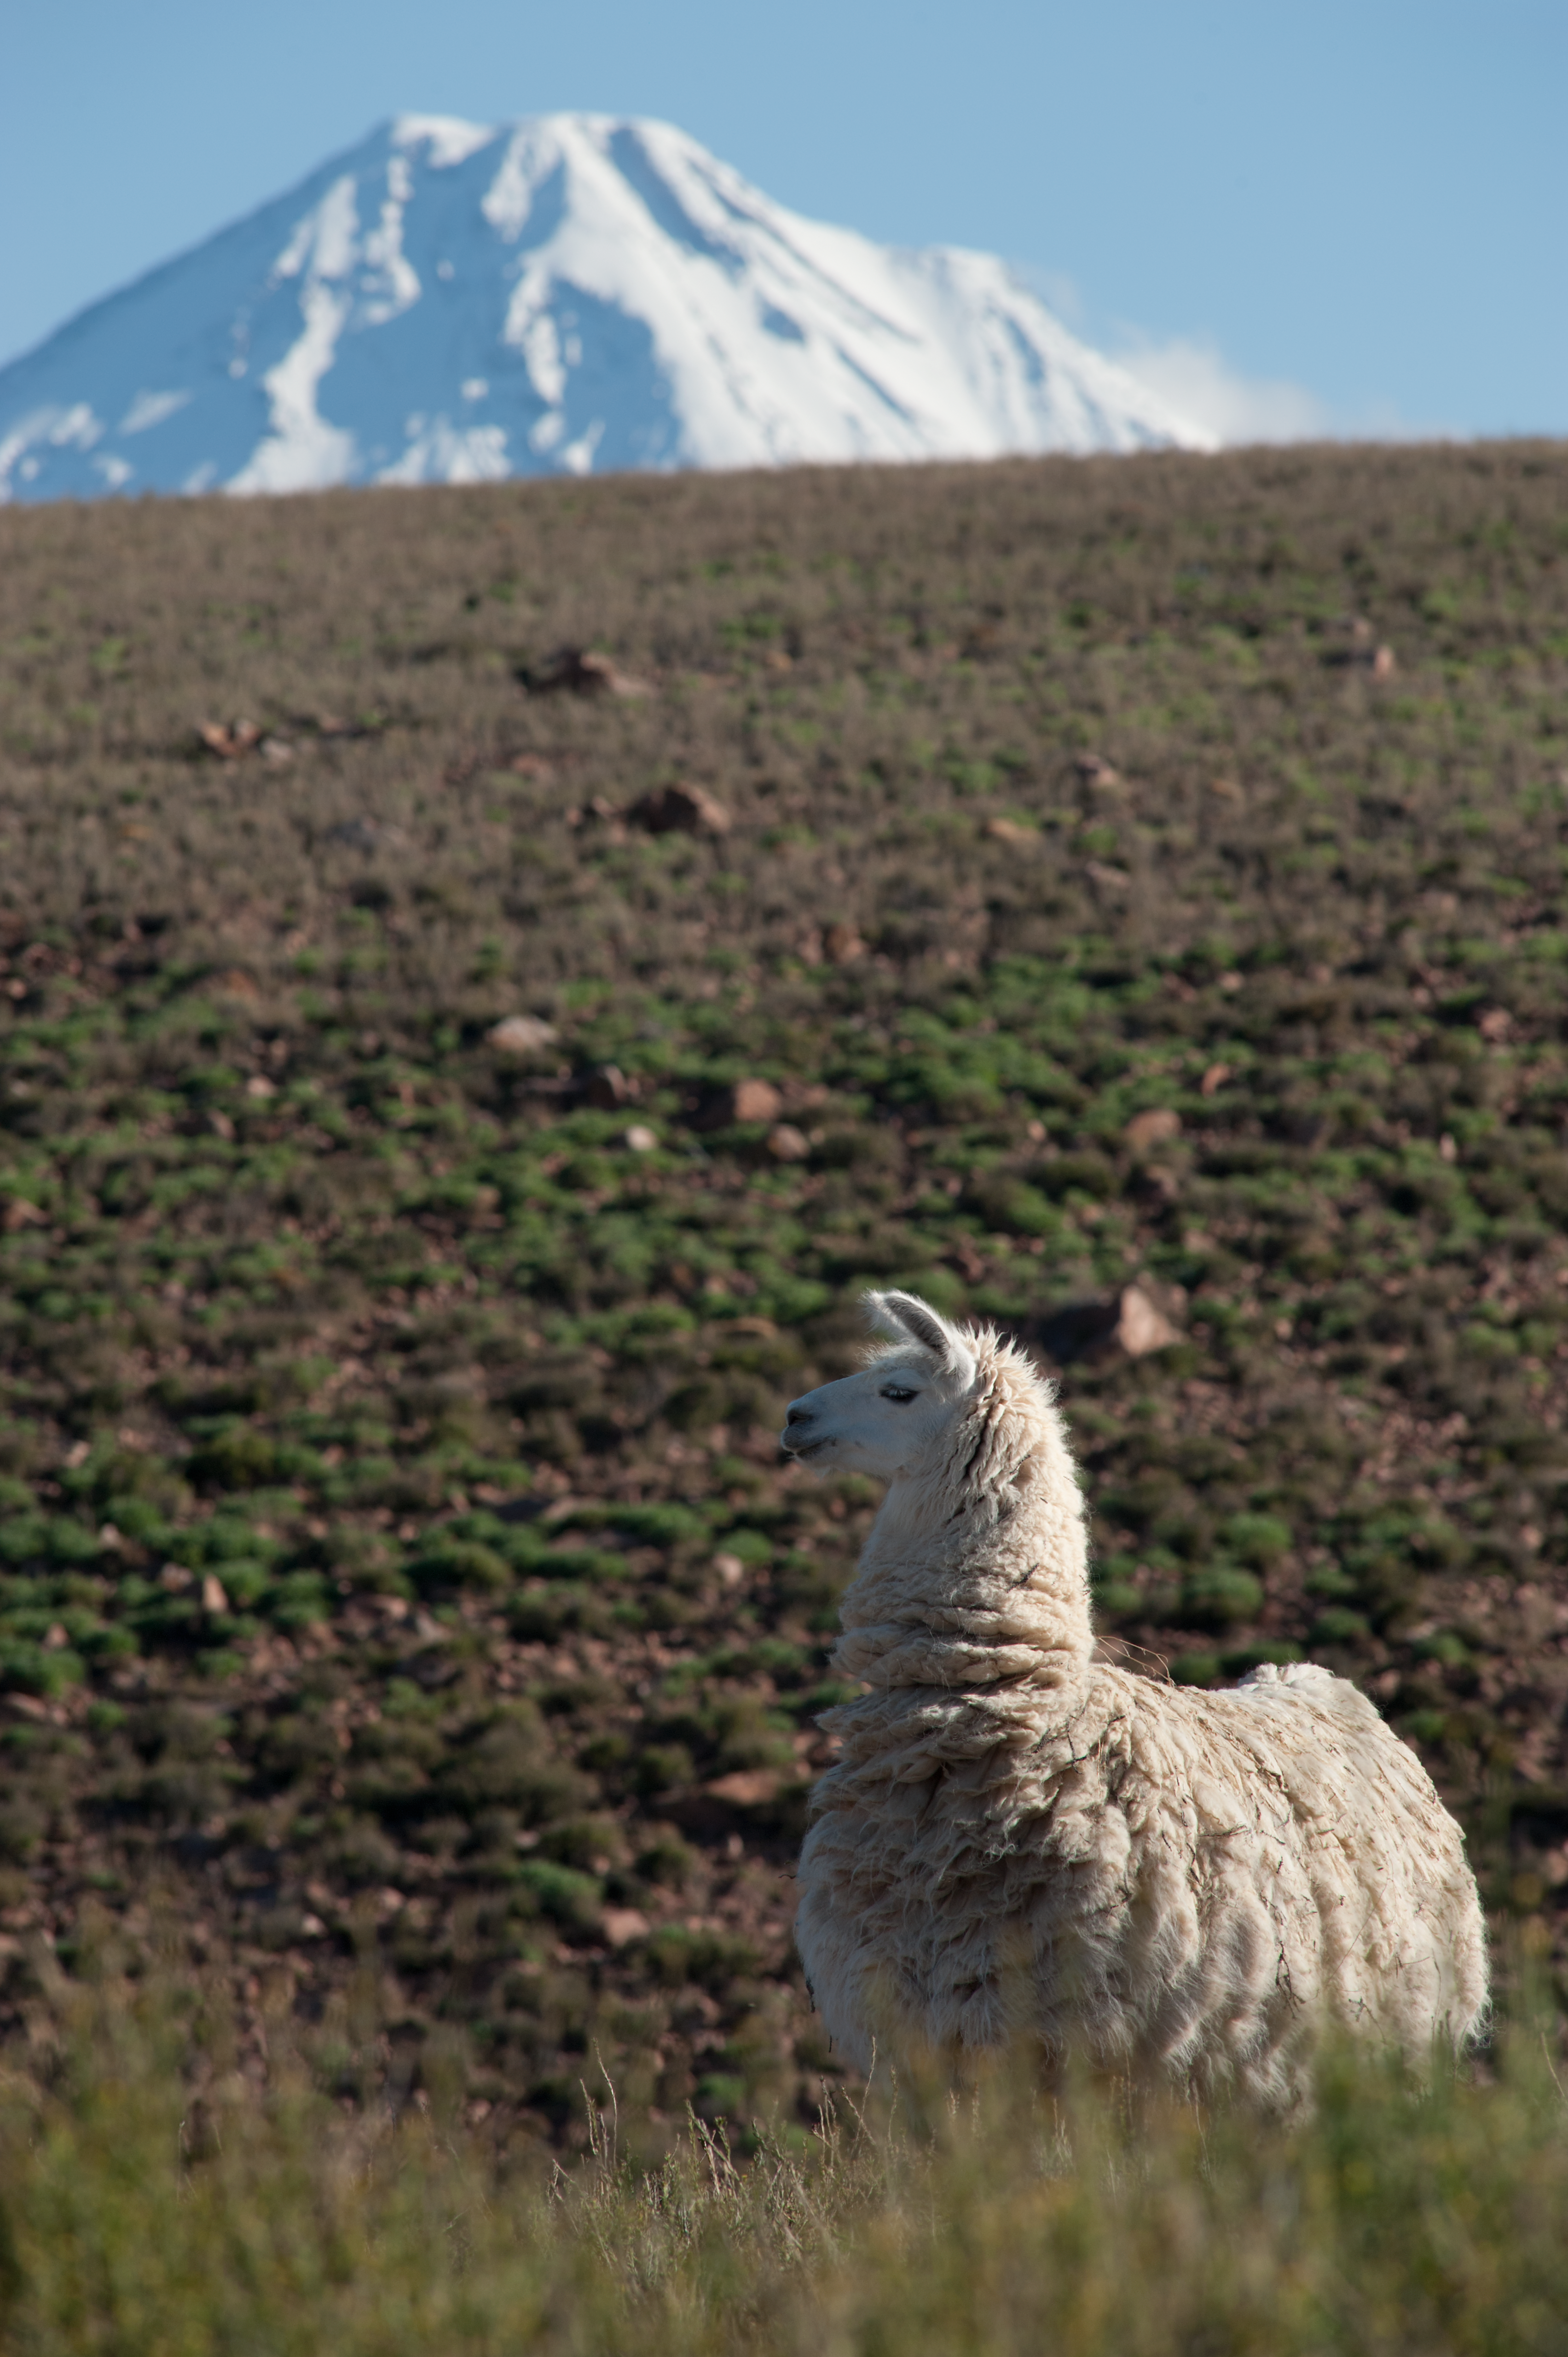

Licancabur volcano and a llama

A llama watching the Licancabur volcano, Andes. This photo was taken on the road between OSF & AOS.

Credit: ESO/Max Alexander